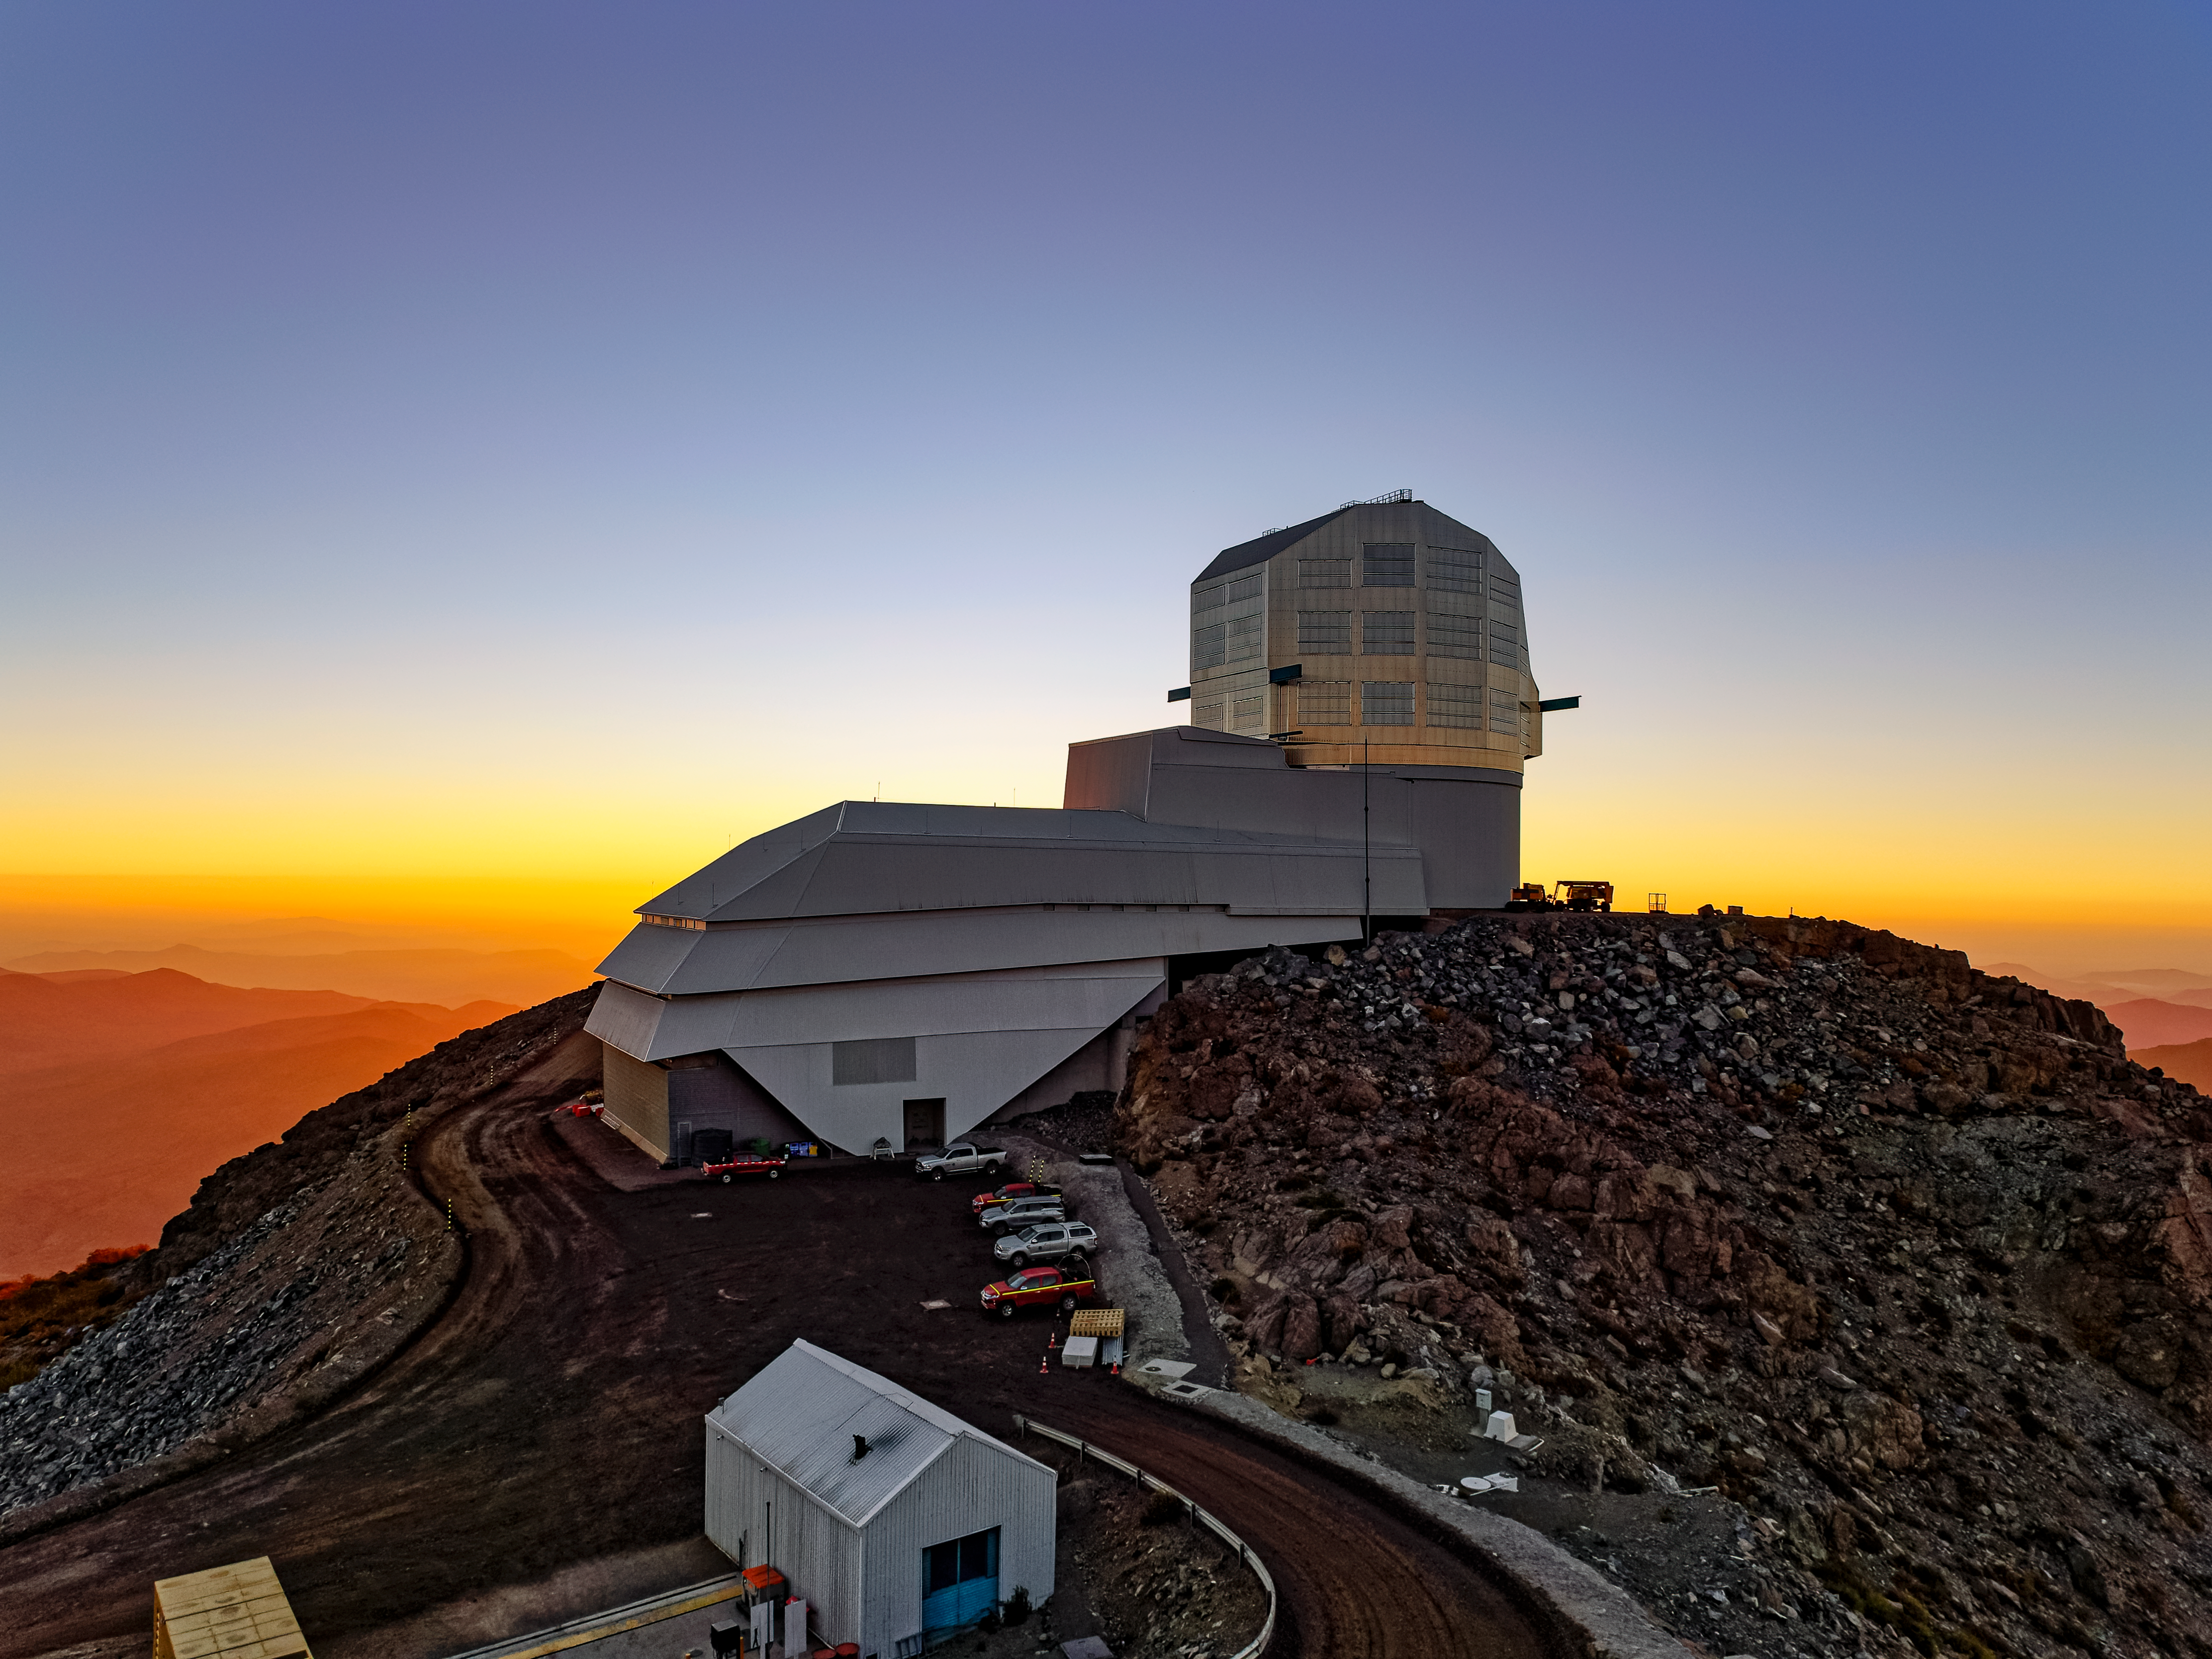

Vera C. Rubin Observatory at Sunset

Vera C. Rubin Observatory at sunset in Chile.

Credit: RubinObs/NOIRLab/SLAC/NSF/DOE/AURA